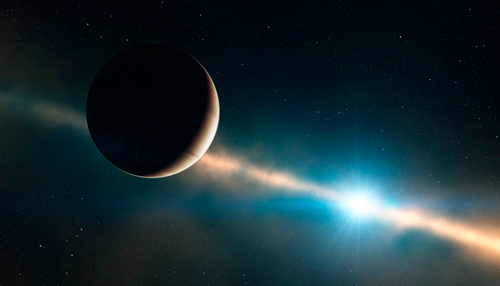

Artwork of Beta Pictoris b

Artwork of Beta Pictoris b from LLNL press release.

Credit: International Gemini Observatory/NOIRLab/NSF/AURA